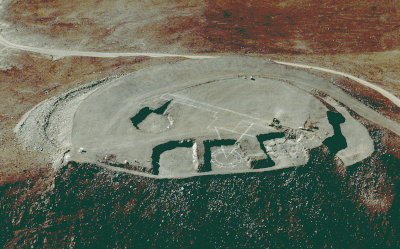

Aerial photo of Cerro Paranal

This aerial photo of the Paranal mountain, the designated site for the ESO Very Large Telescope (VLT), was obtained on 22 March 1994.

Paranal is located in the driest part of the Chilean Atacama desert, approx. 130 km south of the city of
Antofagasta, and about 12 km from the Pacific Ocean. The altitude is 2650 metres.

The top of the mountain has been levelled to make place for the extensive VLT installations. The four excavations for the buildings that will house the four 8.2 metre VLT unit telescopes are clearly seen. The positions of some of the future structures have been marked. The control building will be located on the platform at the rightmost edge of the mountain.

Credit: ESO